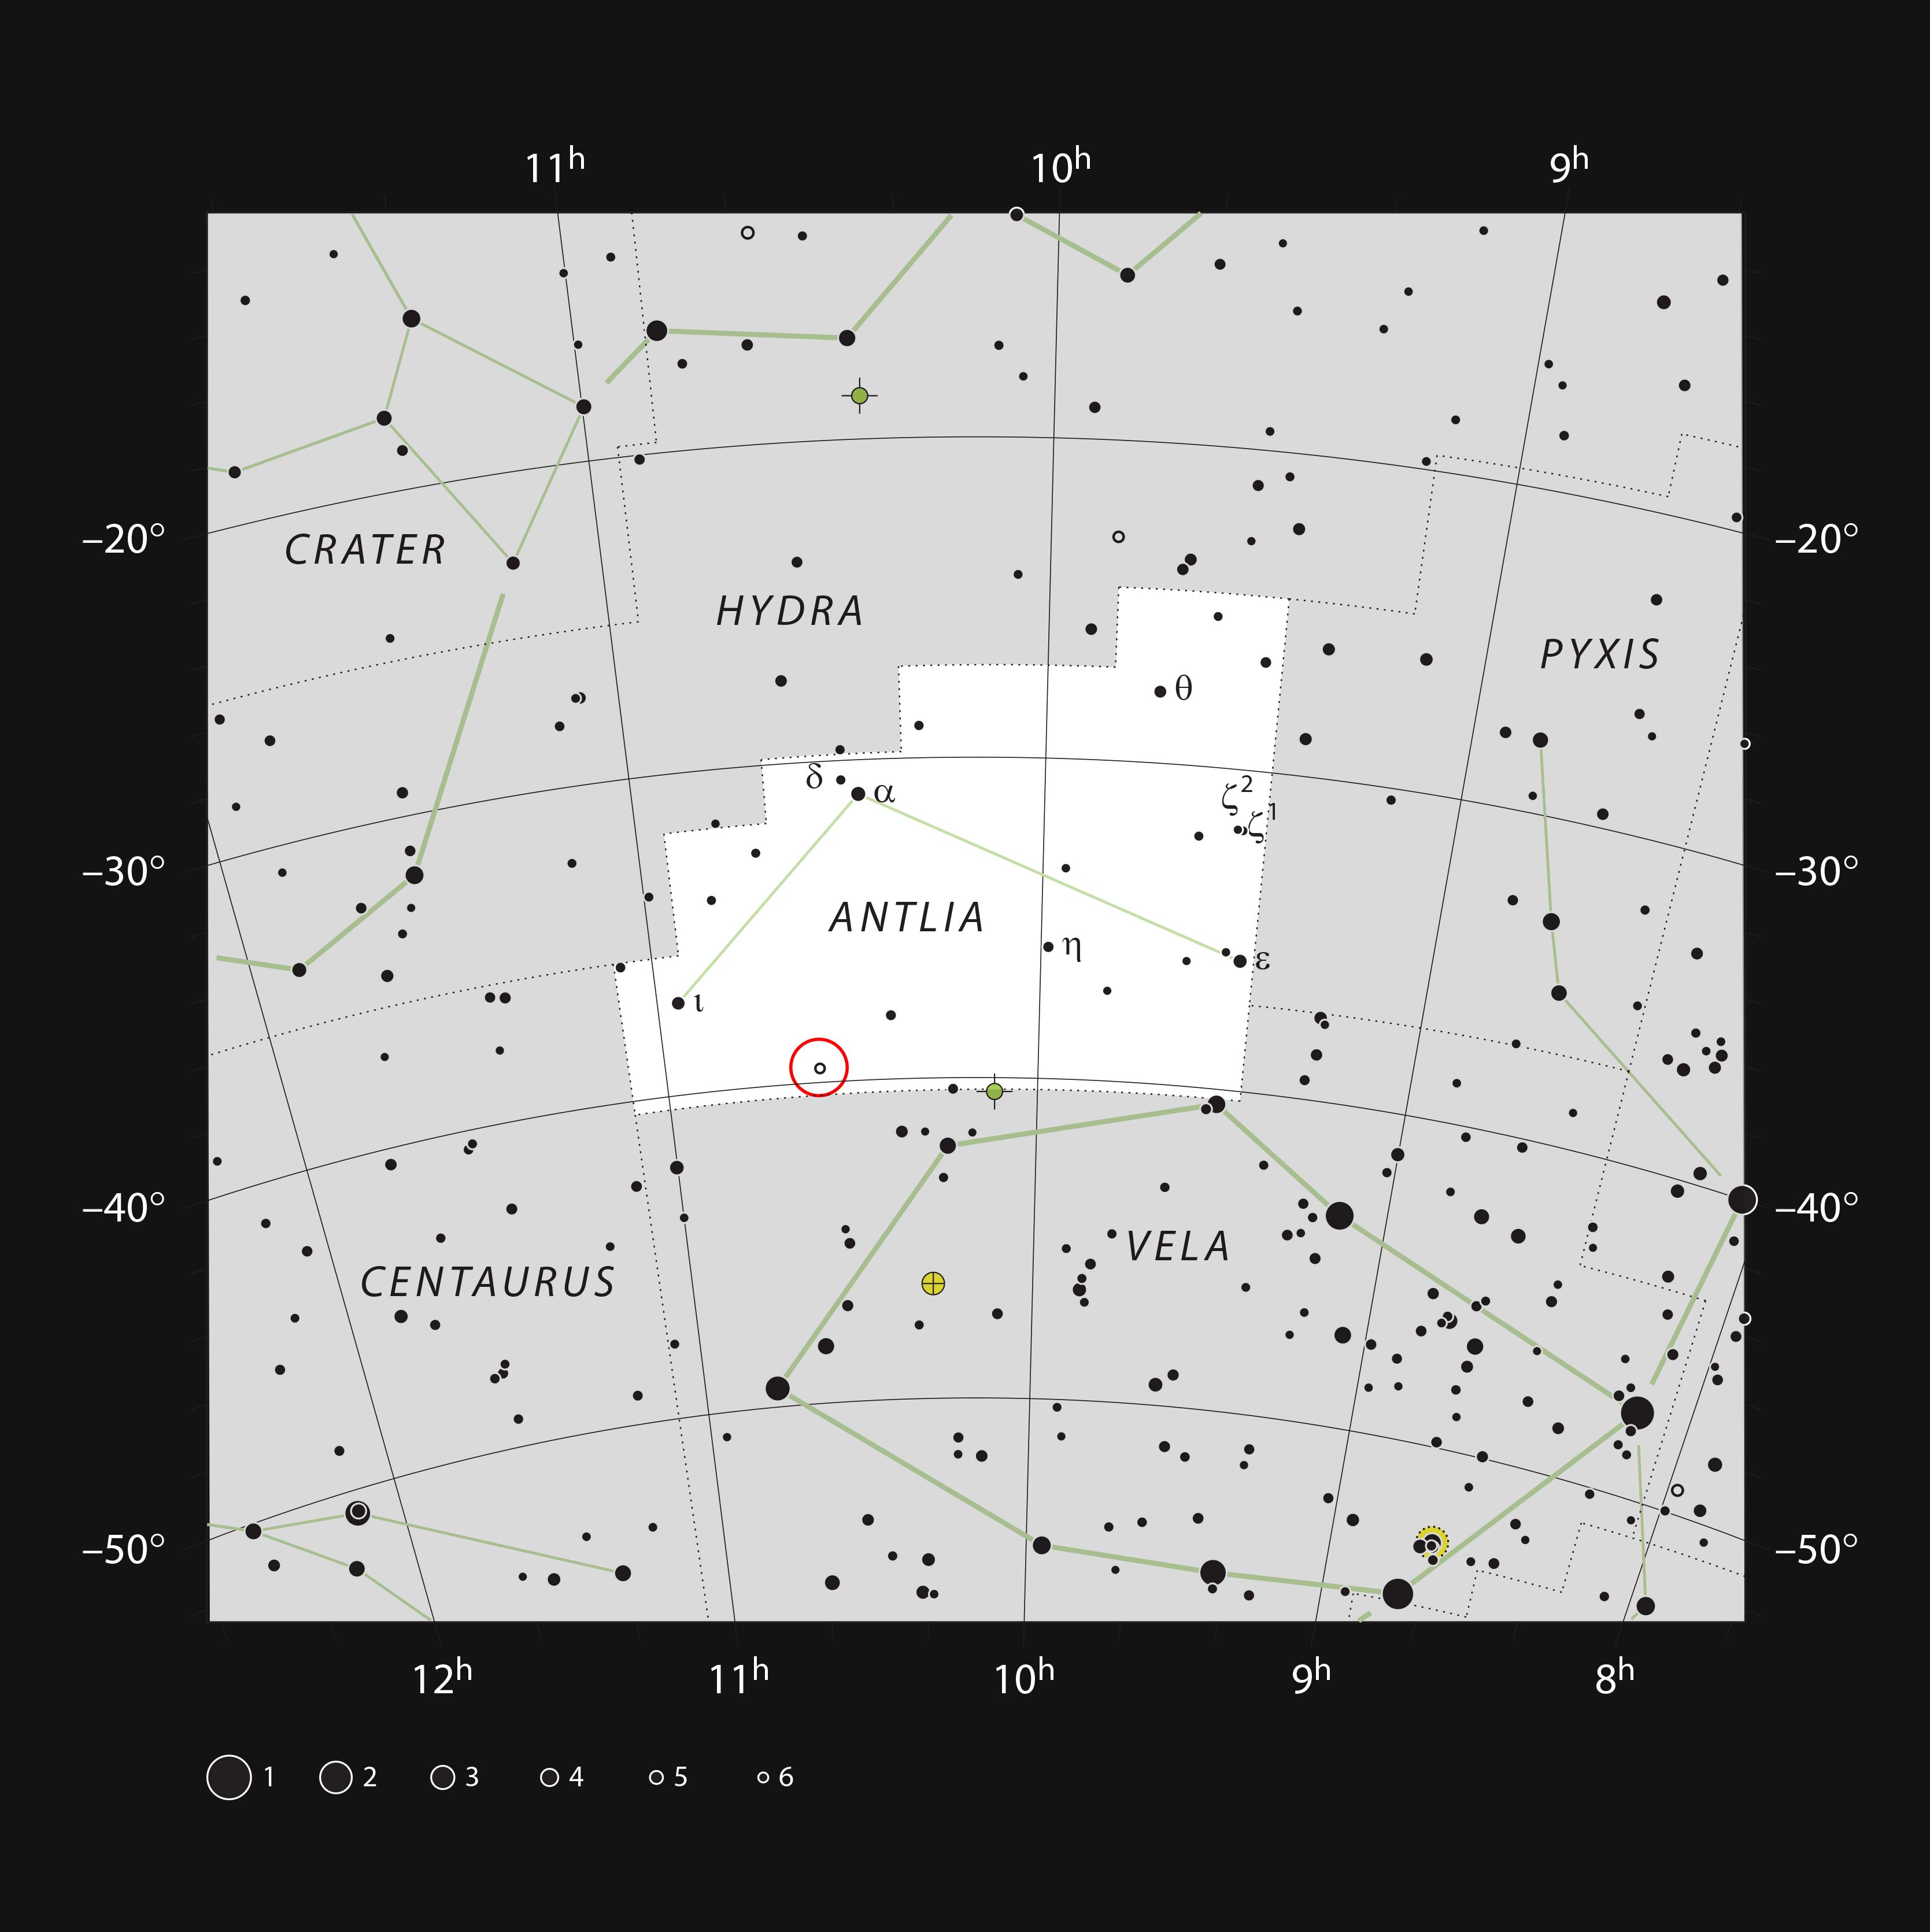

The star U Ant in the constellation of Antlia (The Air Pump)

This chart shows the location of the star U Antliae in the constellation of Antlia (The Air Pump). This very red and variable star can be seen with small binoculars.

Credit: ESO, IAU and Sky & Telescope